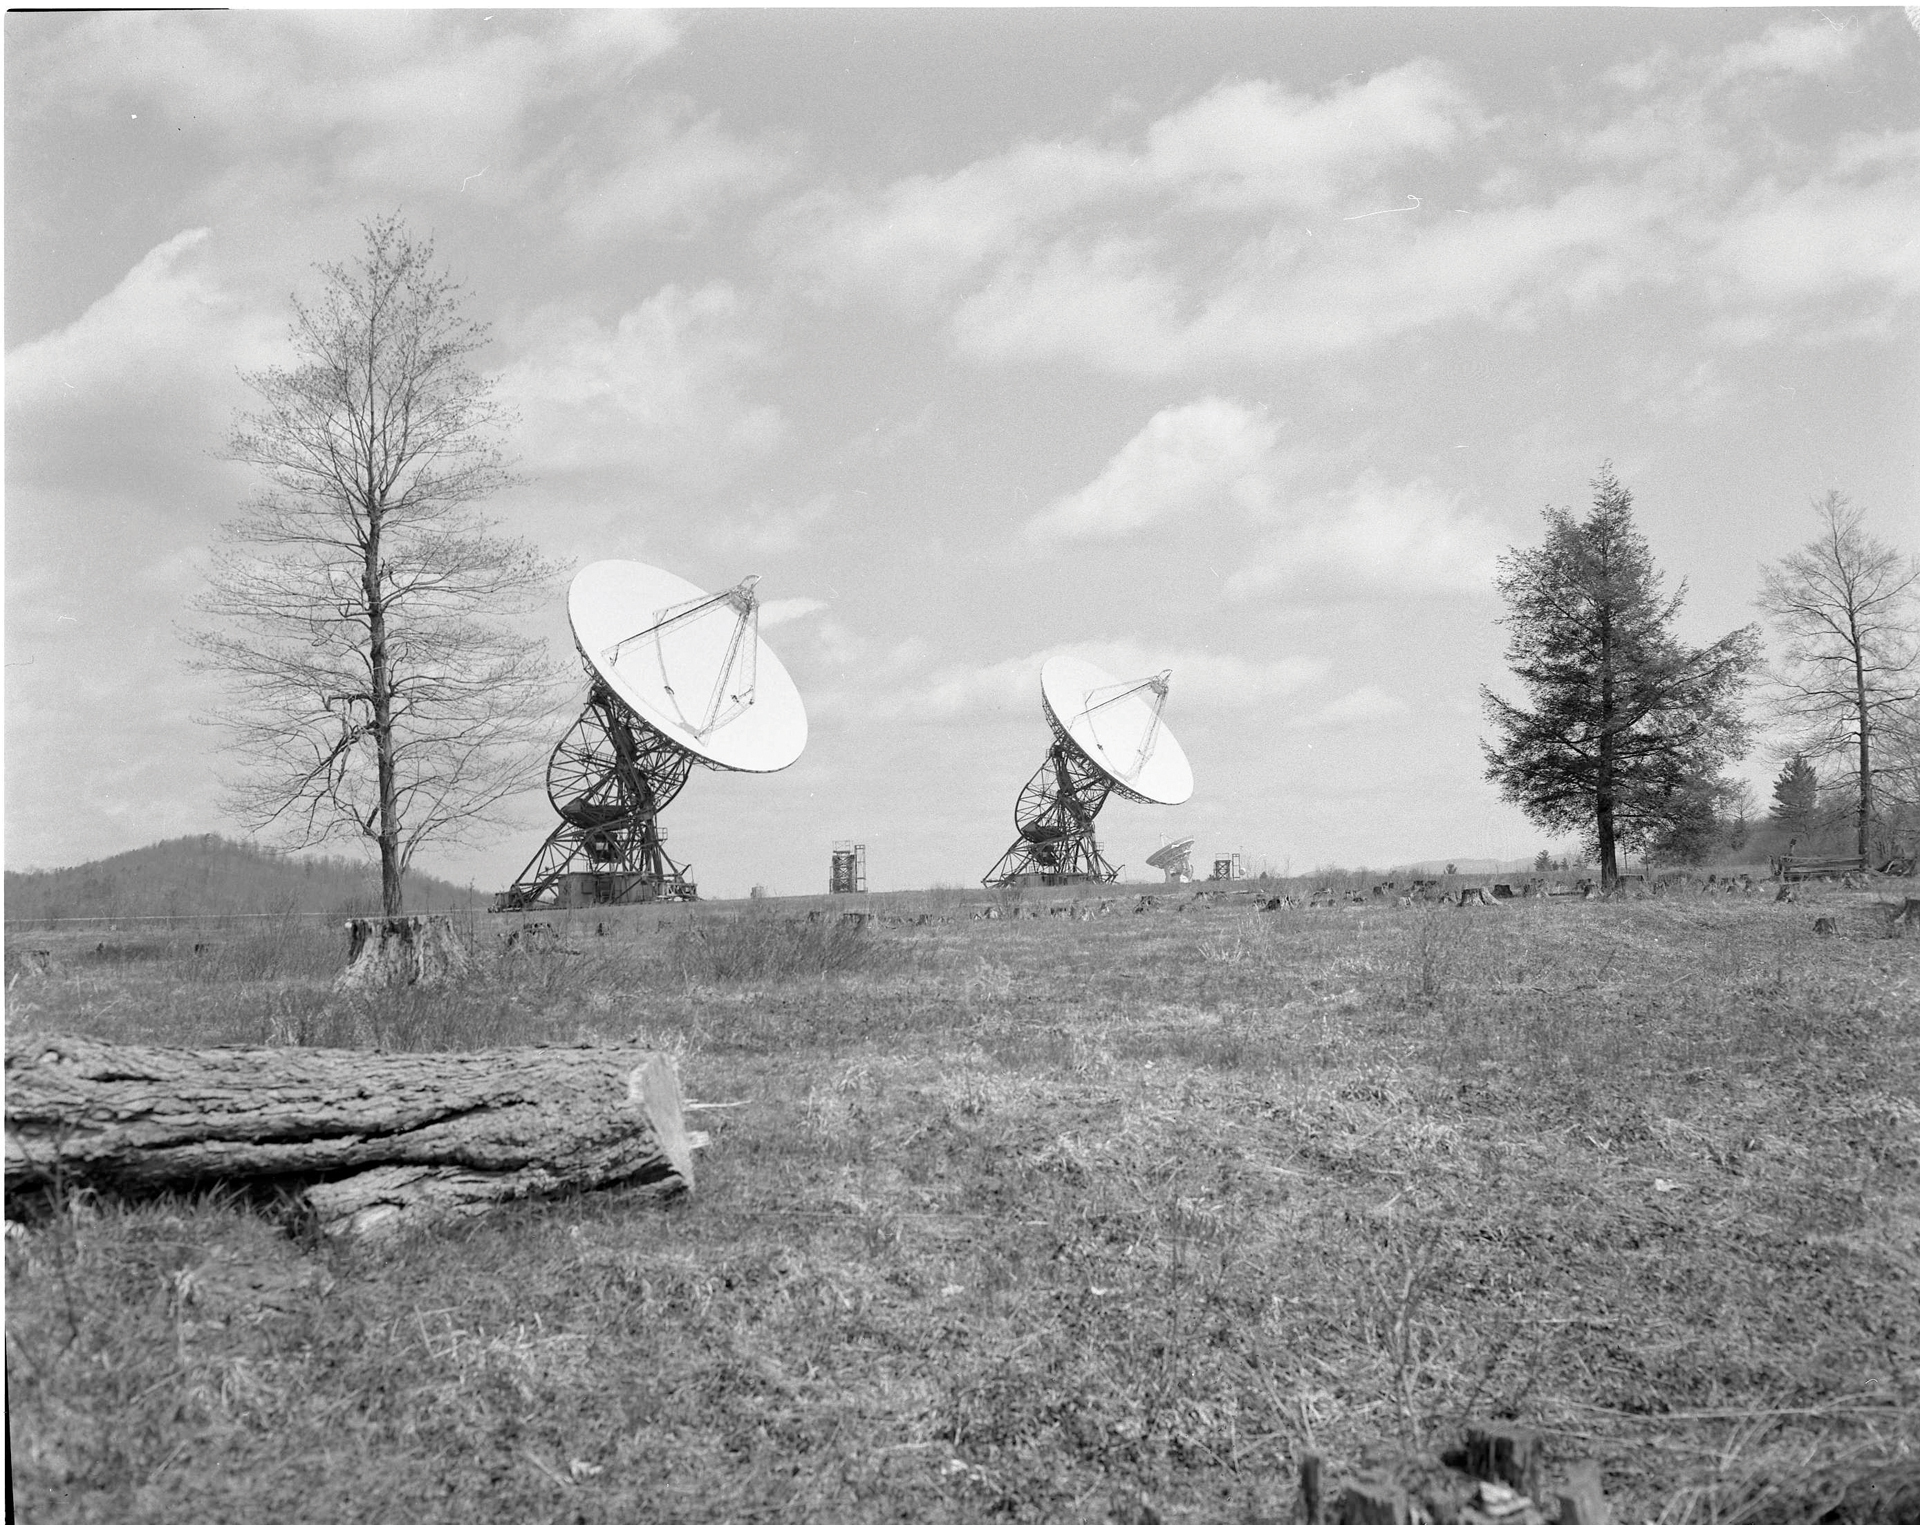

Twin Telescopes

The 85-3 and the 85-2 twin 85-foot telescopes working together with the 85-1 (not shown) in the Green Bank Interferometer, the NRAO’s first array. The GBI operated from 1967-2006. From 1978-1996, it was operated in support of USNO and NRL geodetic and astronomy programs; after 1996 in support of NASA High Energy Astrophysics programs.

Credit: NRAO/AUI/NSF